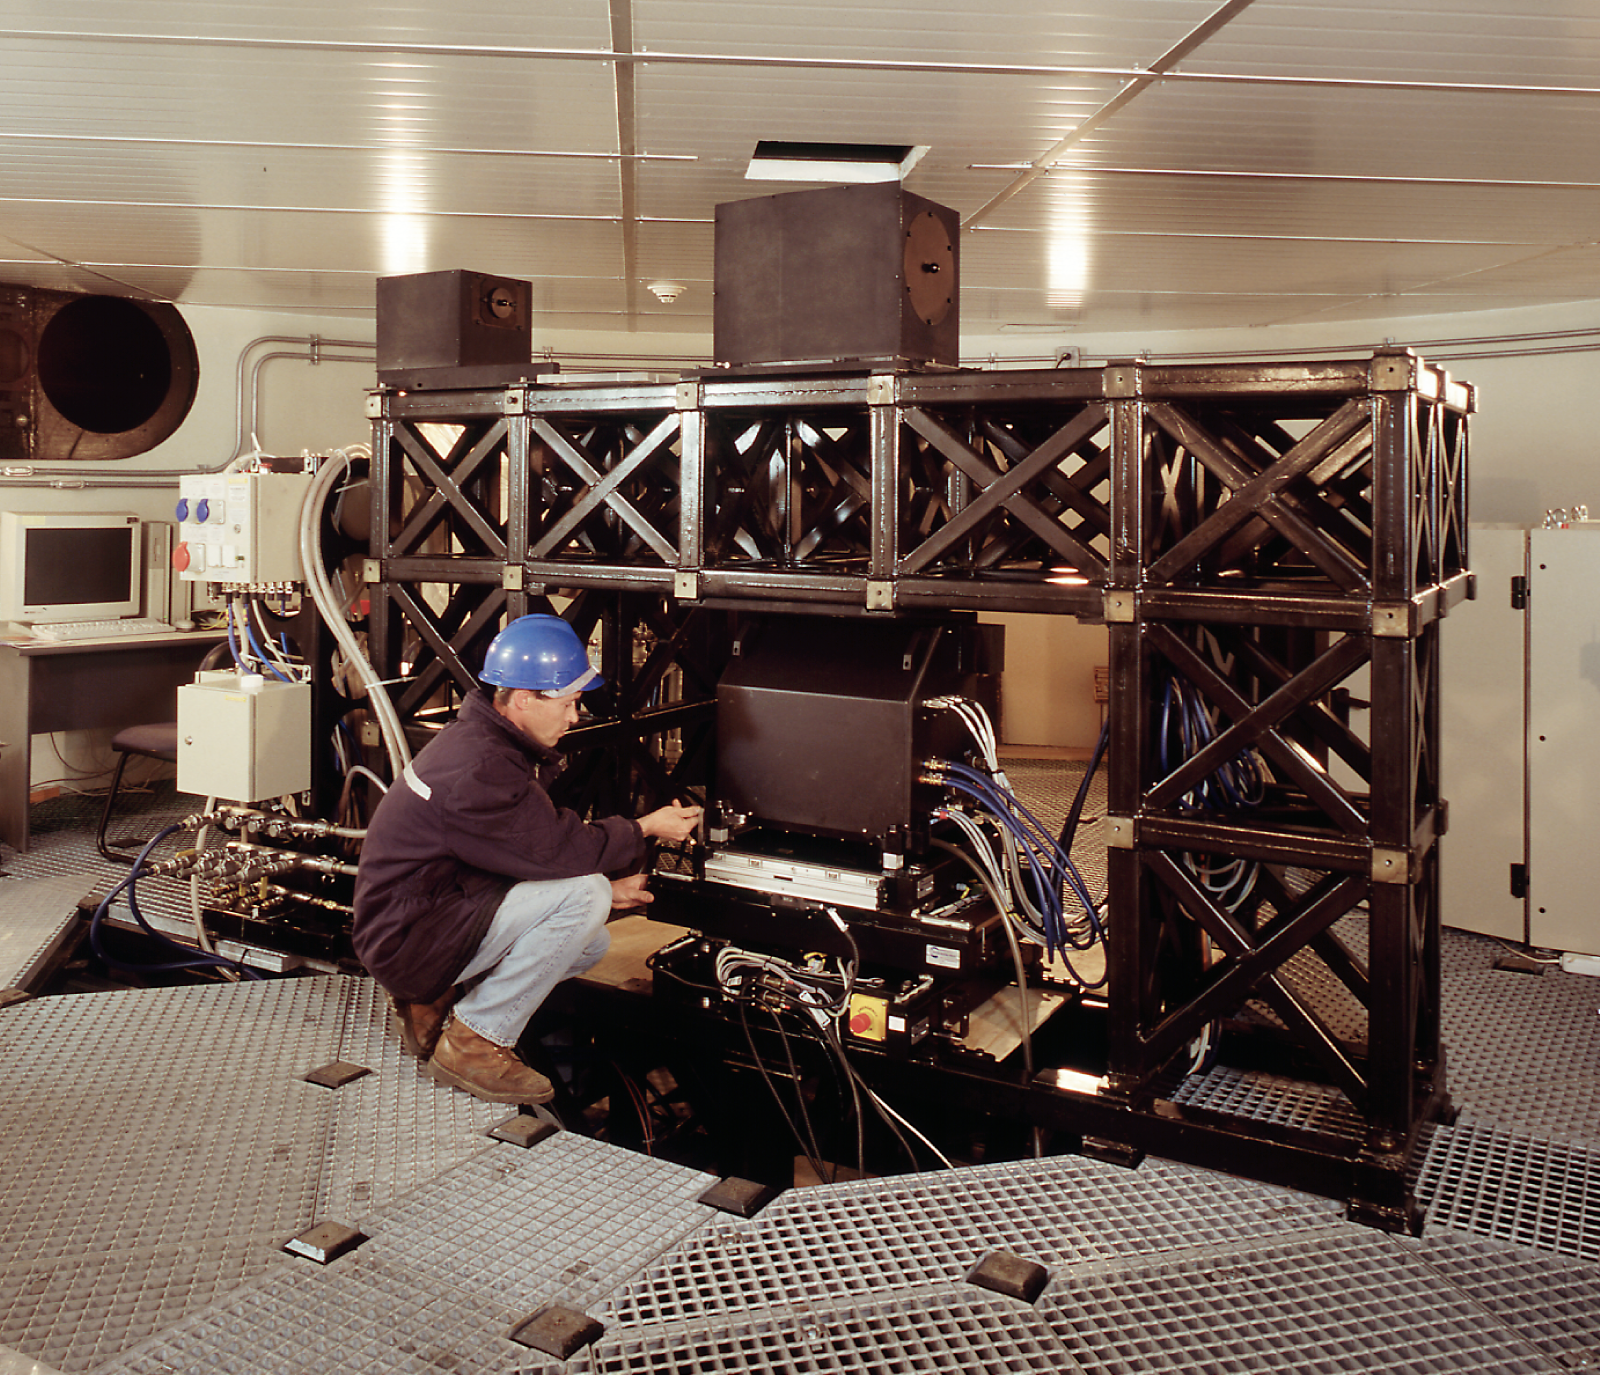

View of the first MACAO-VLTI facility at Paranal

On April 18, 2003, a team of engineers from ESO celebrated the successful accomplishment of "First Light" for the MACAO-VLTI Adaptive Optics facility on the Very Large Telescope (VLT) at the Paranal Observatory (Chile). This is the second Adaptive Optics (AO) system put into operation at this observatory.

Credit: ESO